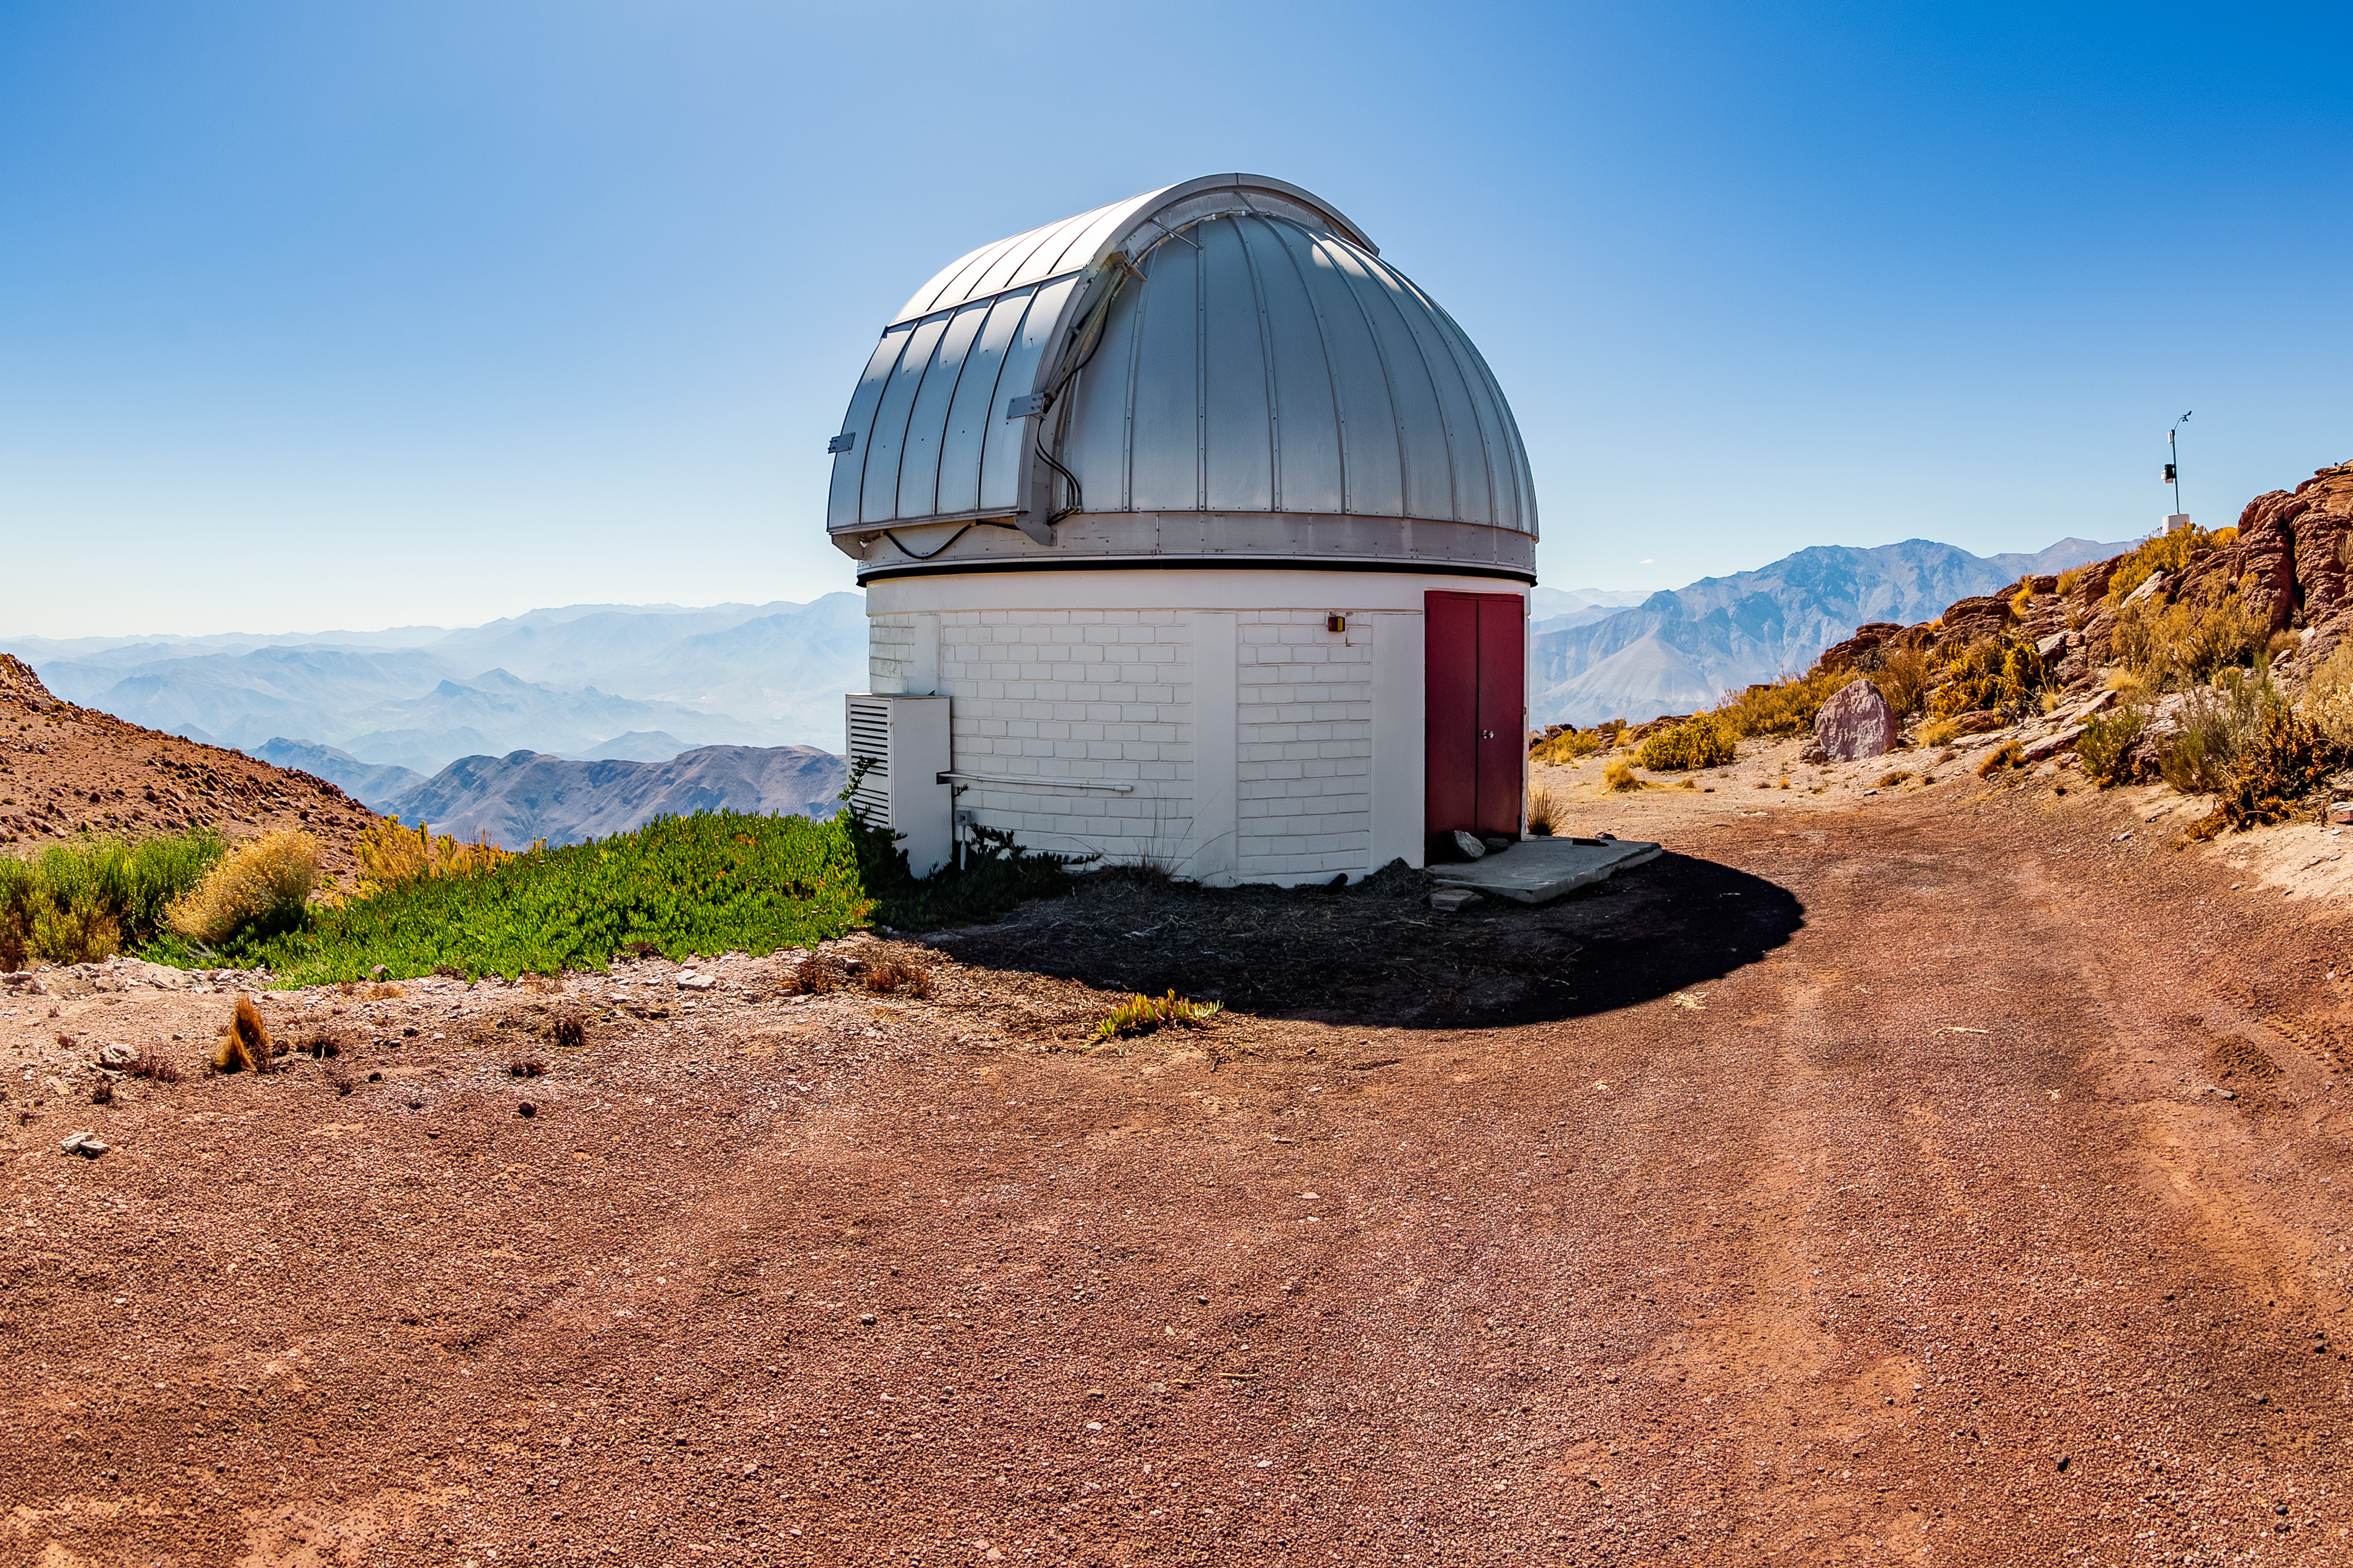

SARA Cerro Tololo Telescope

SARA Cerro Tololo Telescope

Credit: CTIO/NOIRLab/NSF/AURA/T. Matsopoulos